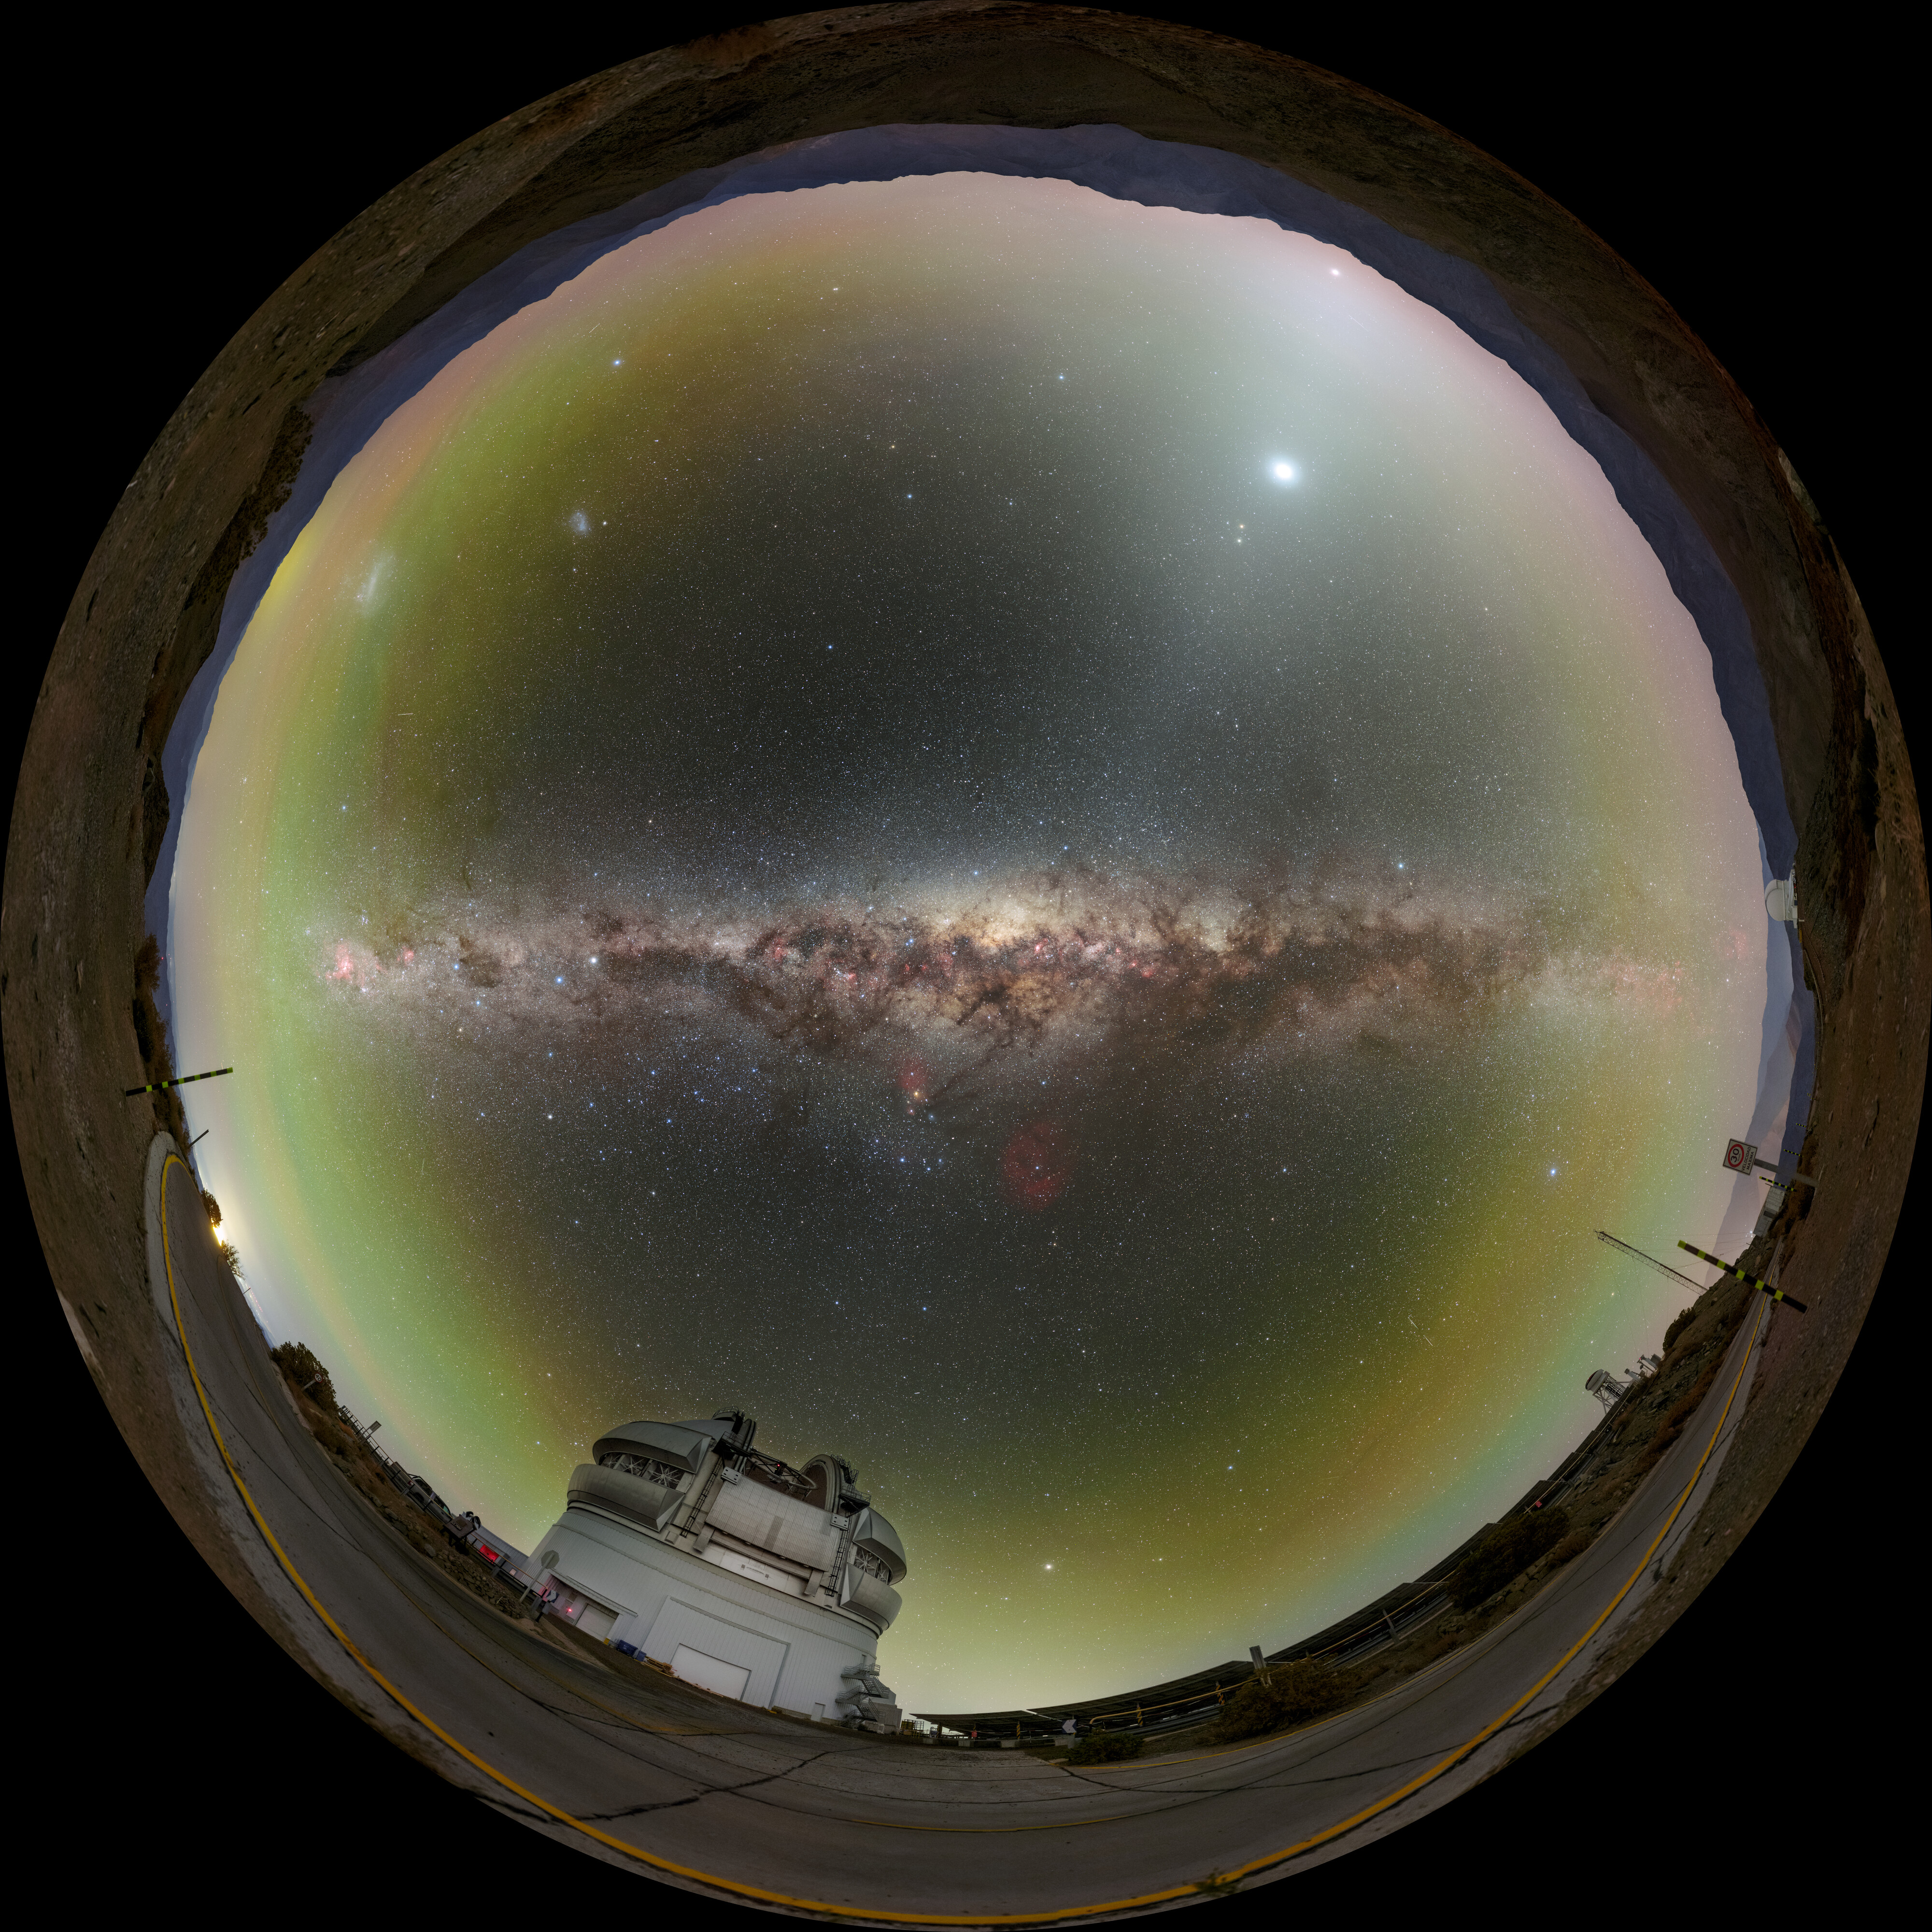

Grandeur Around Gemini South Fulldome

Gemini South, one half of the International Gemini Observatory which is supported in part by the U.S. National Science Foundation and operated by NSF NOIRLab, sits high atop Cerro Pachón in Chile, surrounded by gems of the southern night sky. Learn more about these gems in the Image of the Week here. You can find a 360 panorama of this image here.

Credit: International Gemini Observatory/NOIRLab/NSF/AURA/P. Horálek (Institute of Physics in Opava)